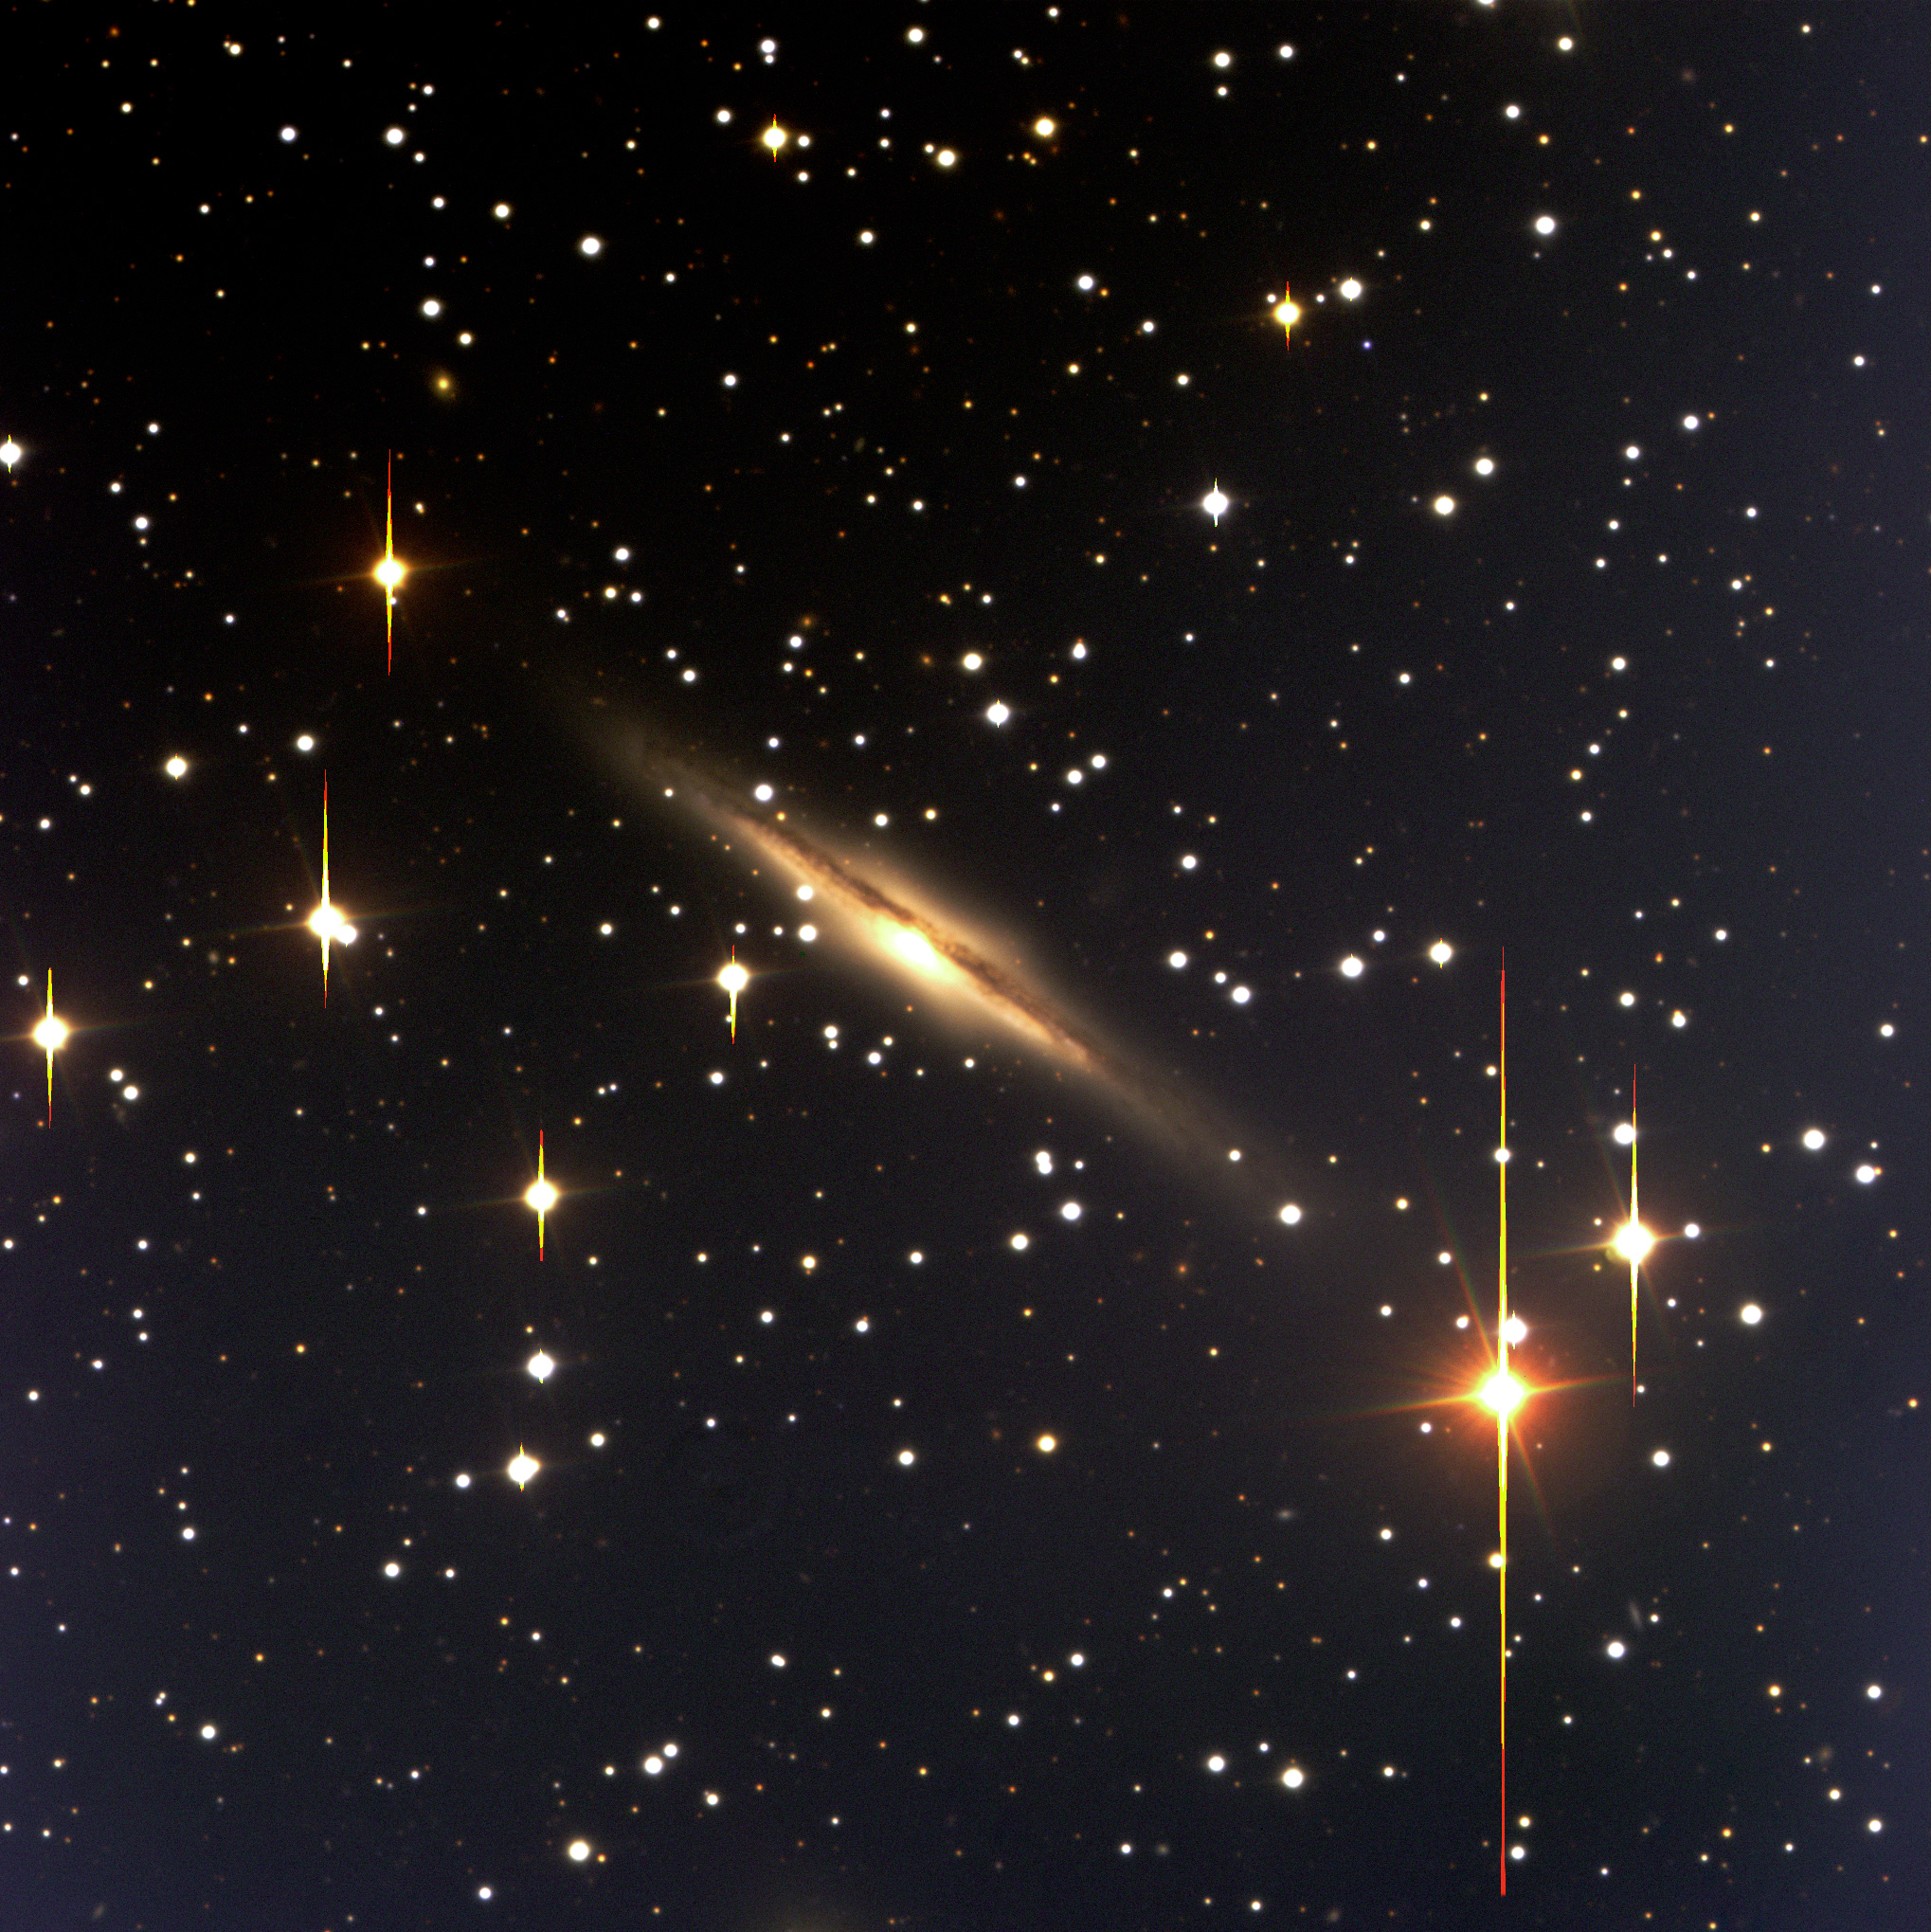

Edge-on galaxy with dust lane

This is a colour composite (BVR) of a sky field near the border between the southern constellations Carina (The Ship's Keel) and Volans (The Flying Fish). It contains a spiral galaxy, ESO 60-24 that is seen nearly edge-on. This galaxy has a strong equatorial dust band that hides the light from the stars behind it. A bright centre is located just below the dust band and the spiral structure may be perceived in the outer regions. The velocity is 4,000 km/sec, corresponding to a distance of about 200 million light-years. These observations were made with FORS1 at ANTU on March 27, 1999. Field size: 6.8x6.8 arcmin 2 ; North is up and East is to the left.

Credit: ESO